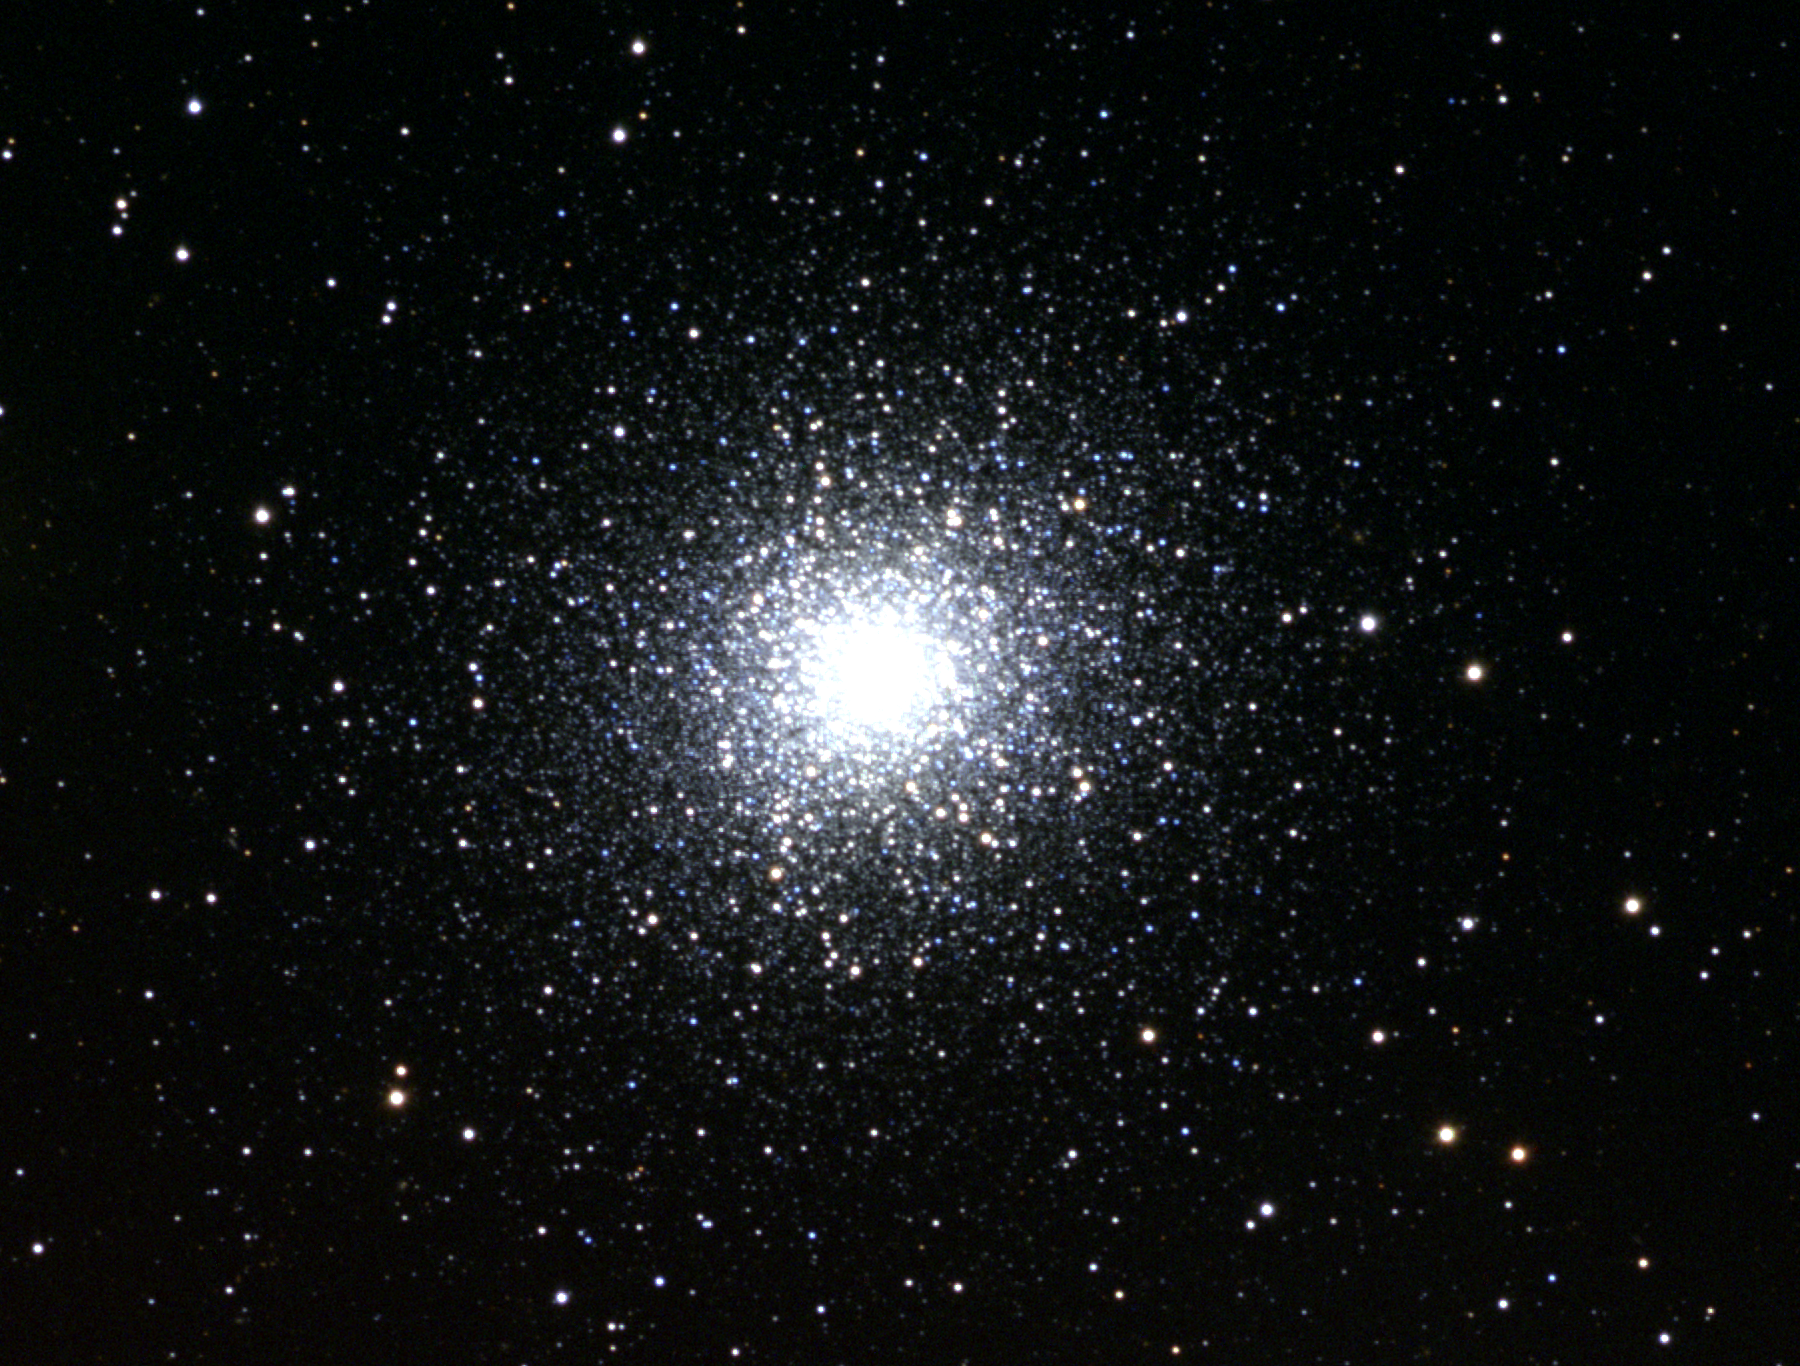

M13, NGC 6205

M13, or NGC6205, a globular cluster in the constellation Hercules. M13 is sometimes called the Great Globular in Hercules, as it is one of the most noticeable globular clusters in the northern hemisphere. About 22000 light-years away and about 150 light-years across, M13 contains perhaps as many as a million stars. It is slightly closer and a little older than its near neighbor M92. This moderately shallow color picture was made from CCD images taken at the Burrell Schmidt telescope of the Warner and Swasey Observatory of the Case Western Reserve University, located on Kitt Peak in southwestern Arizona. The contributing images were taken during the Research Experiences for Undergraduates (REU) program operated at the Kitt Peak National Observatory and supported by the National Science Foundation.

Credit: N.A.Sharp, REU program/NOIRLab/NSF/AURA